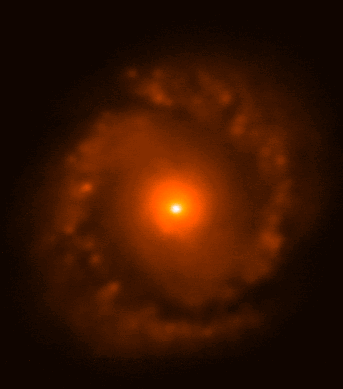

NGC 1097 at J

A Seyfert galaxy revealing its bright and active nucleus. This false-color image was made from several J-band (1.25 micron) observations and has a final FWHM of 0.5 arc seconds. This image was obtained with the Abu thermal infrared camera built by the National Optical Astronomy Observatory, on the Gemini South 8-meter telescope as part of the commissioning and dedication.

Credit: International Gemini Observatory/Abu Team/NOIRLab/NSF/AURA